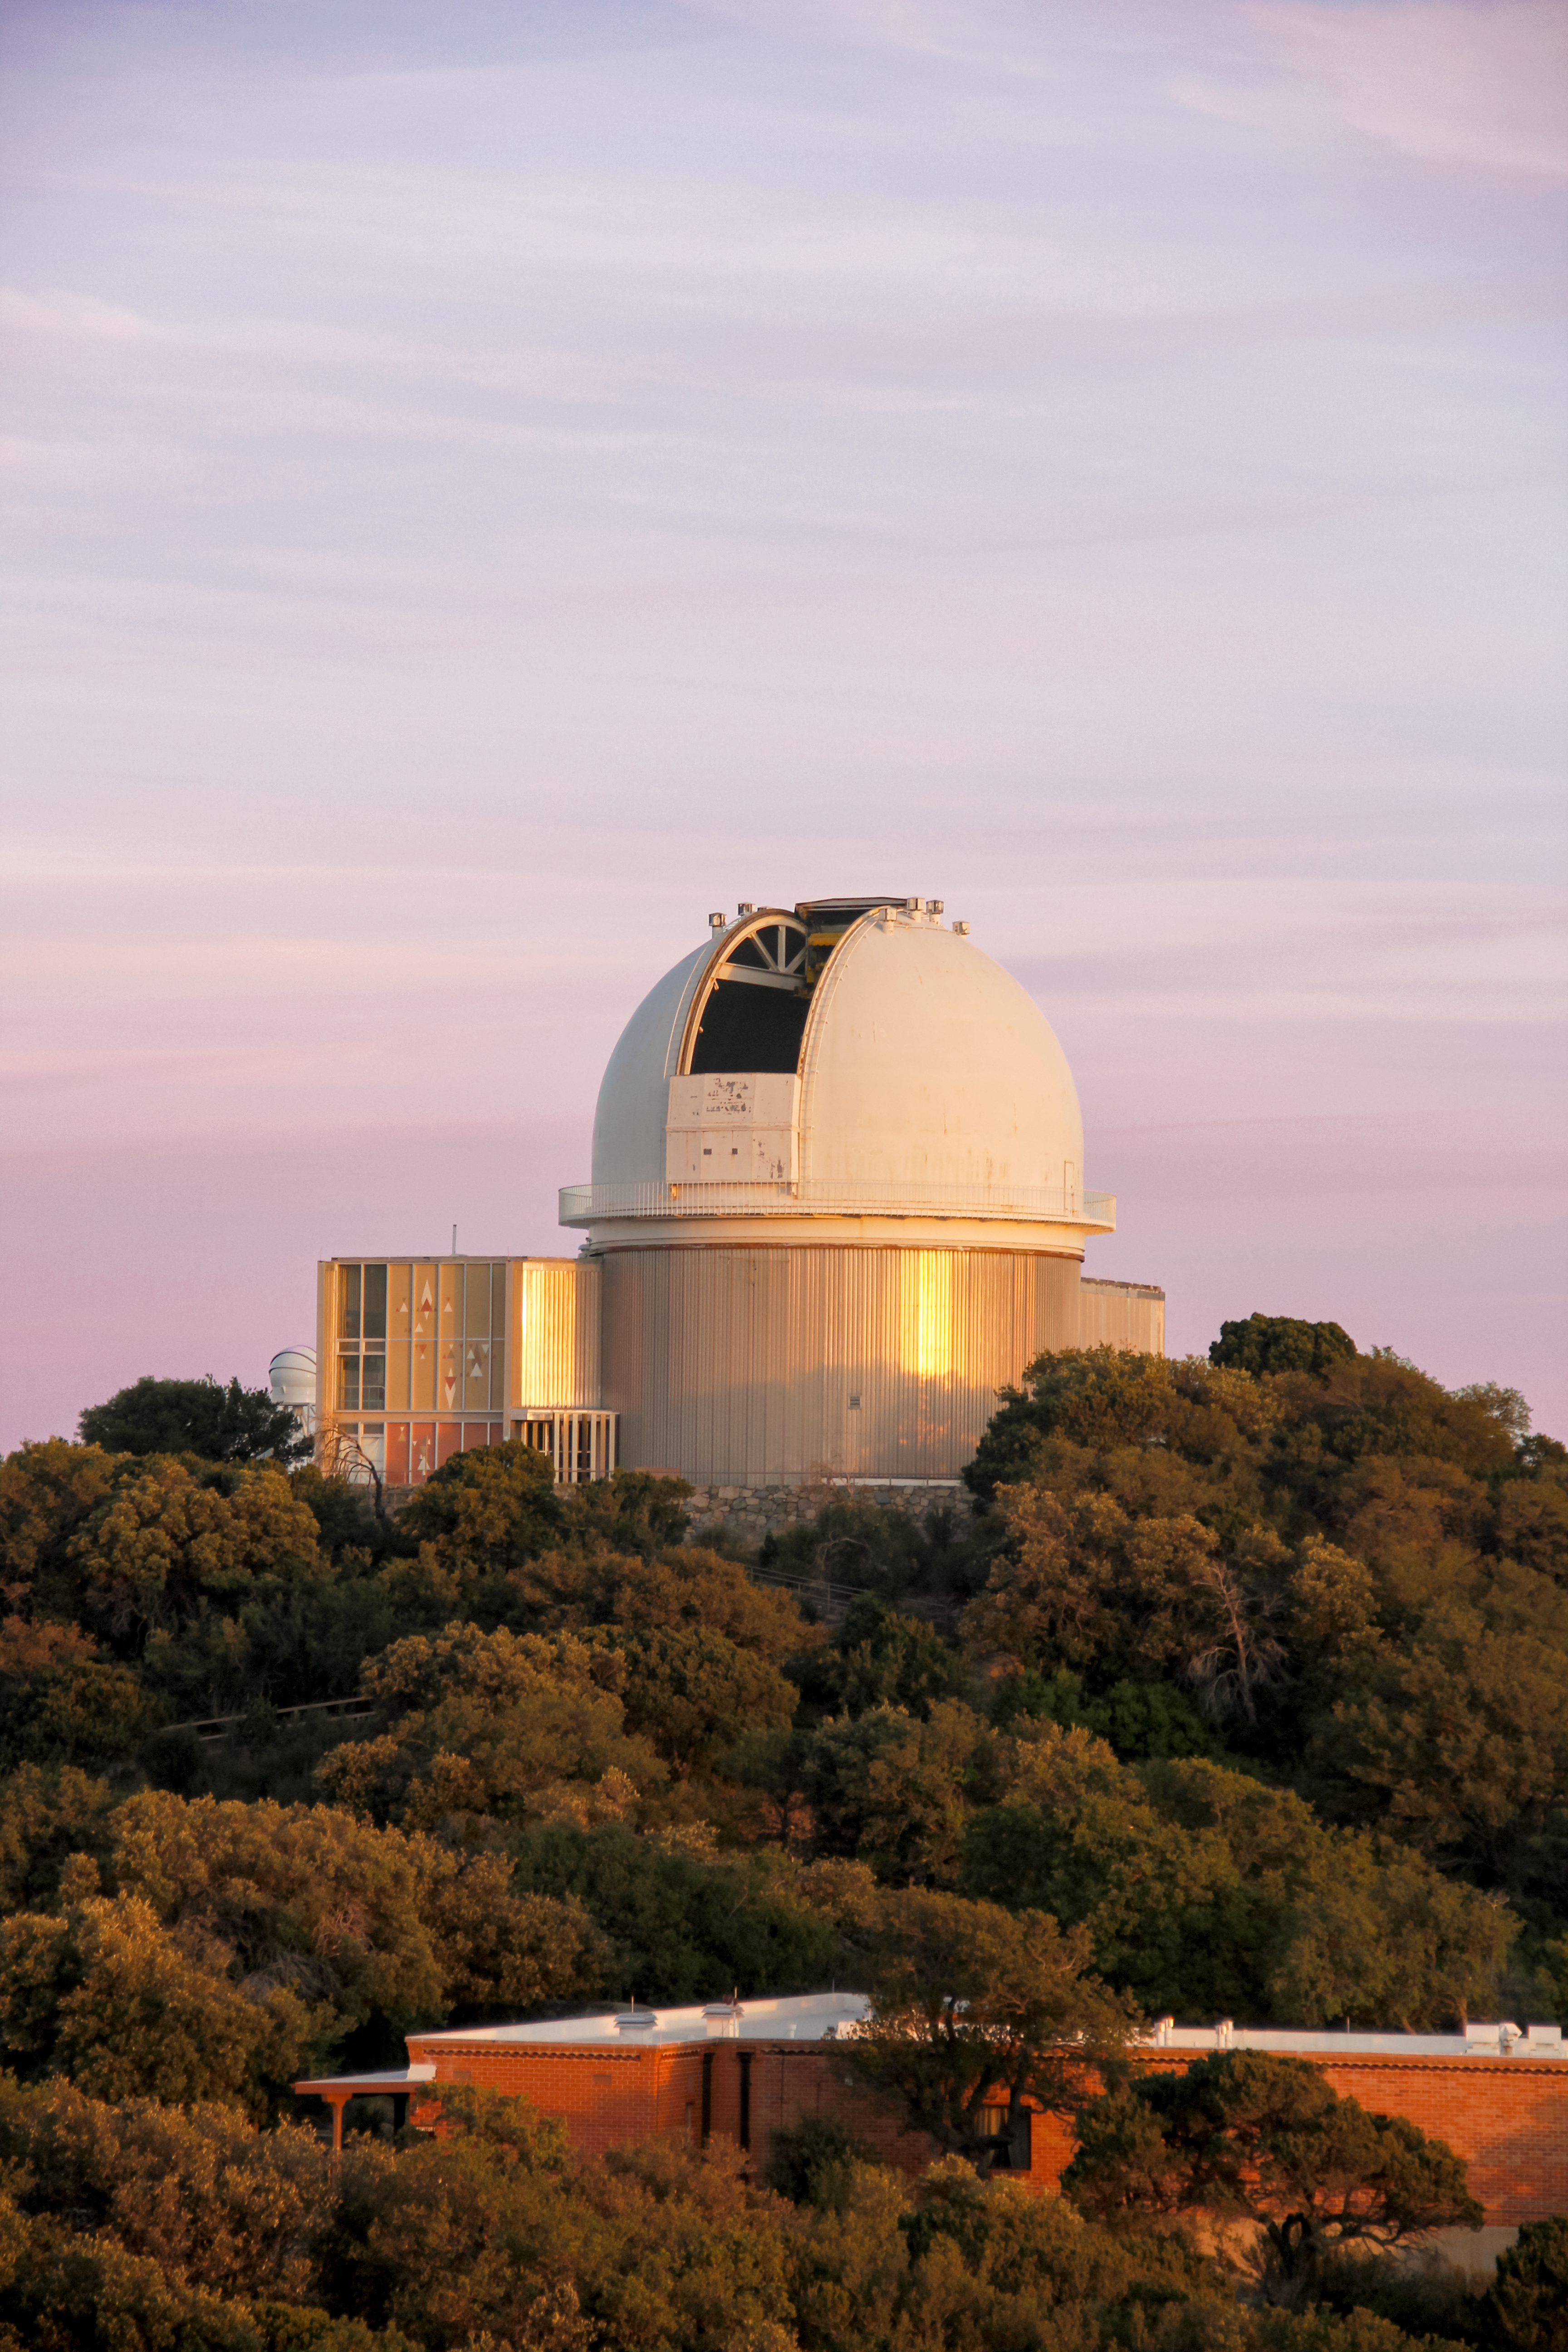

The KPNO 2.1-meter Telescope at sunset at Kitt Peak National Observatory

The KPNO 2.1-meter Telescope at sunset at Kitt Peak National Observatory in Tucson, AZ.

Credit: NOIRLab/KPNO/NSF/AURA/P. Marenfeld